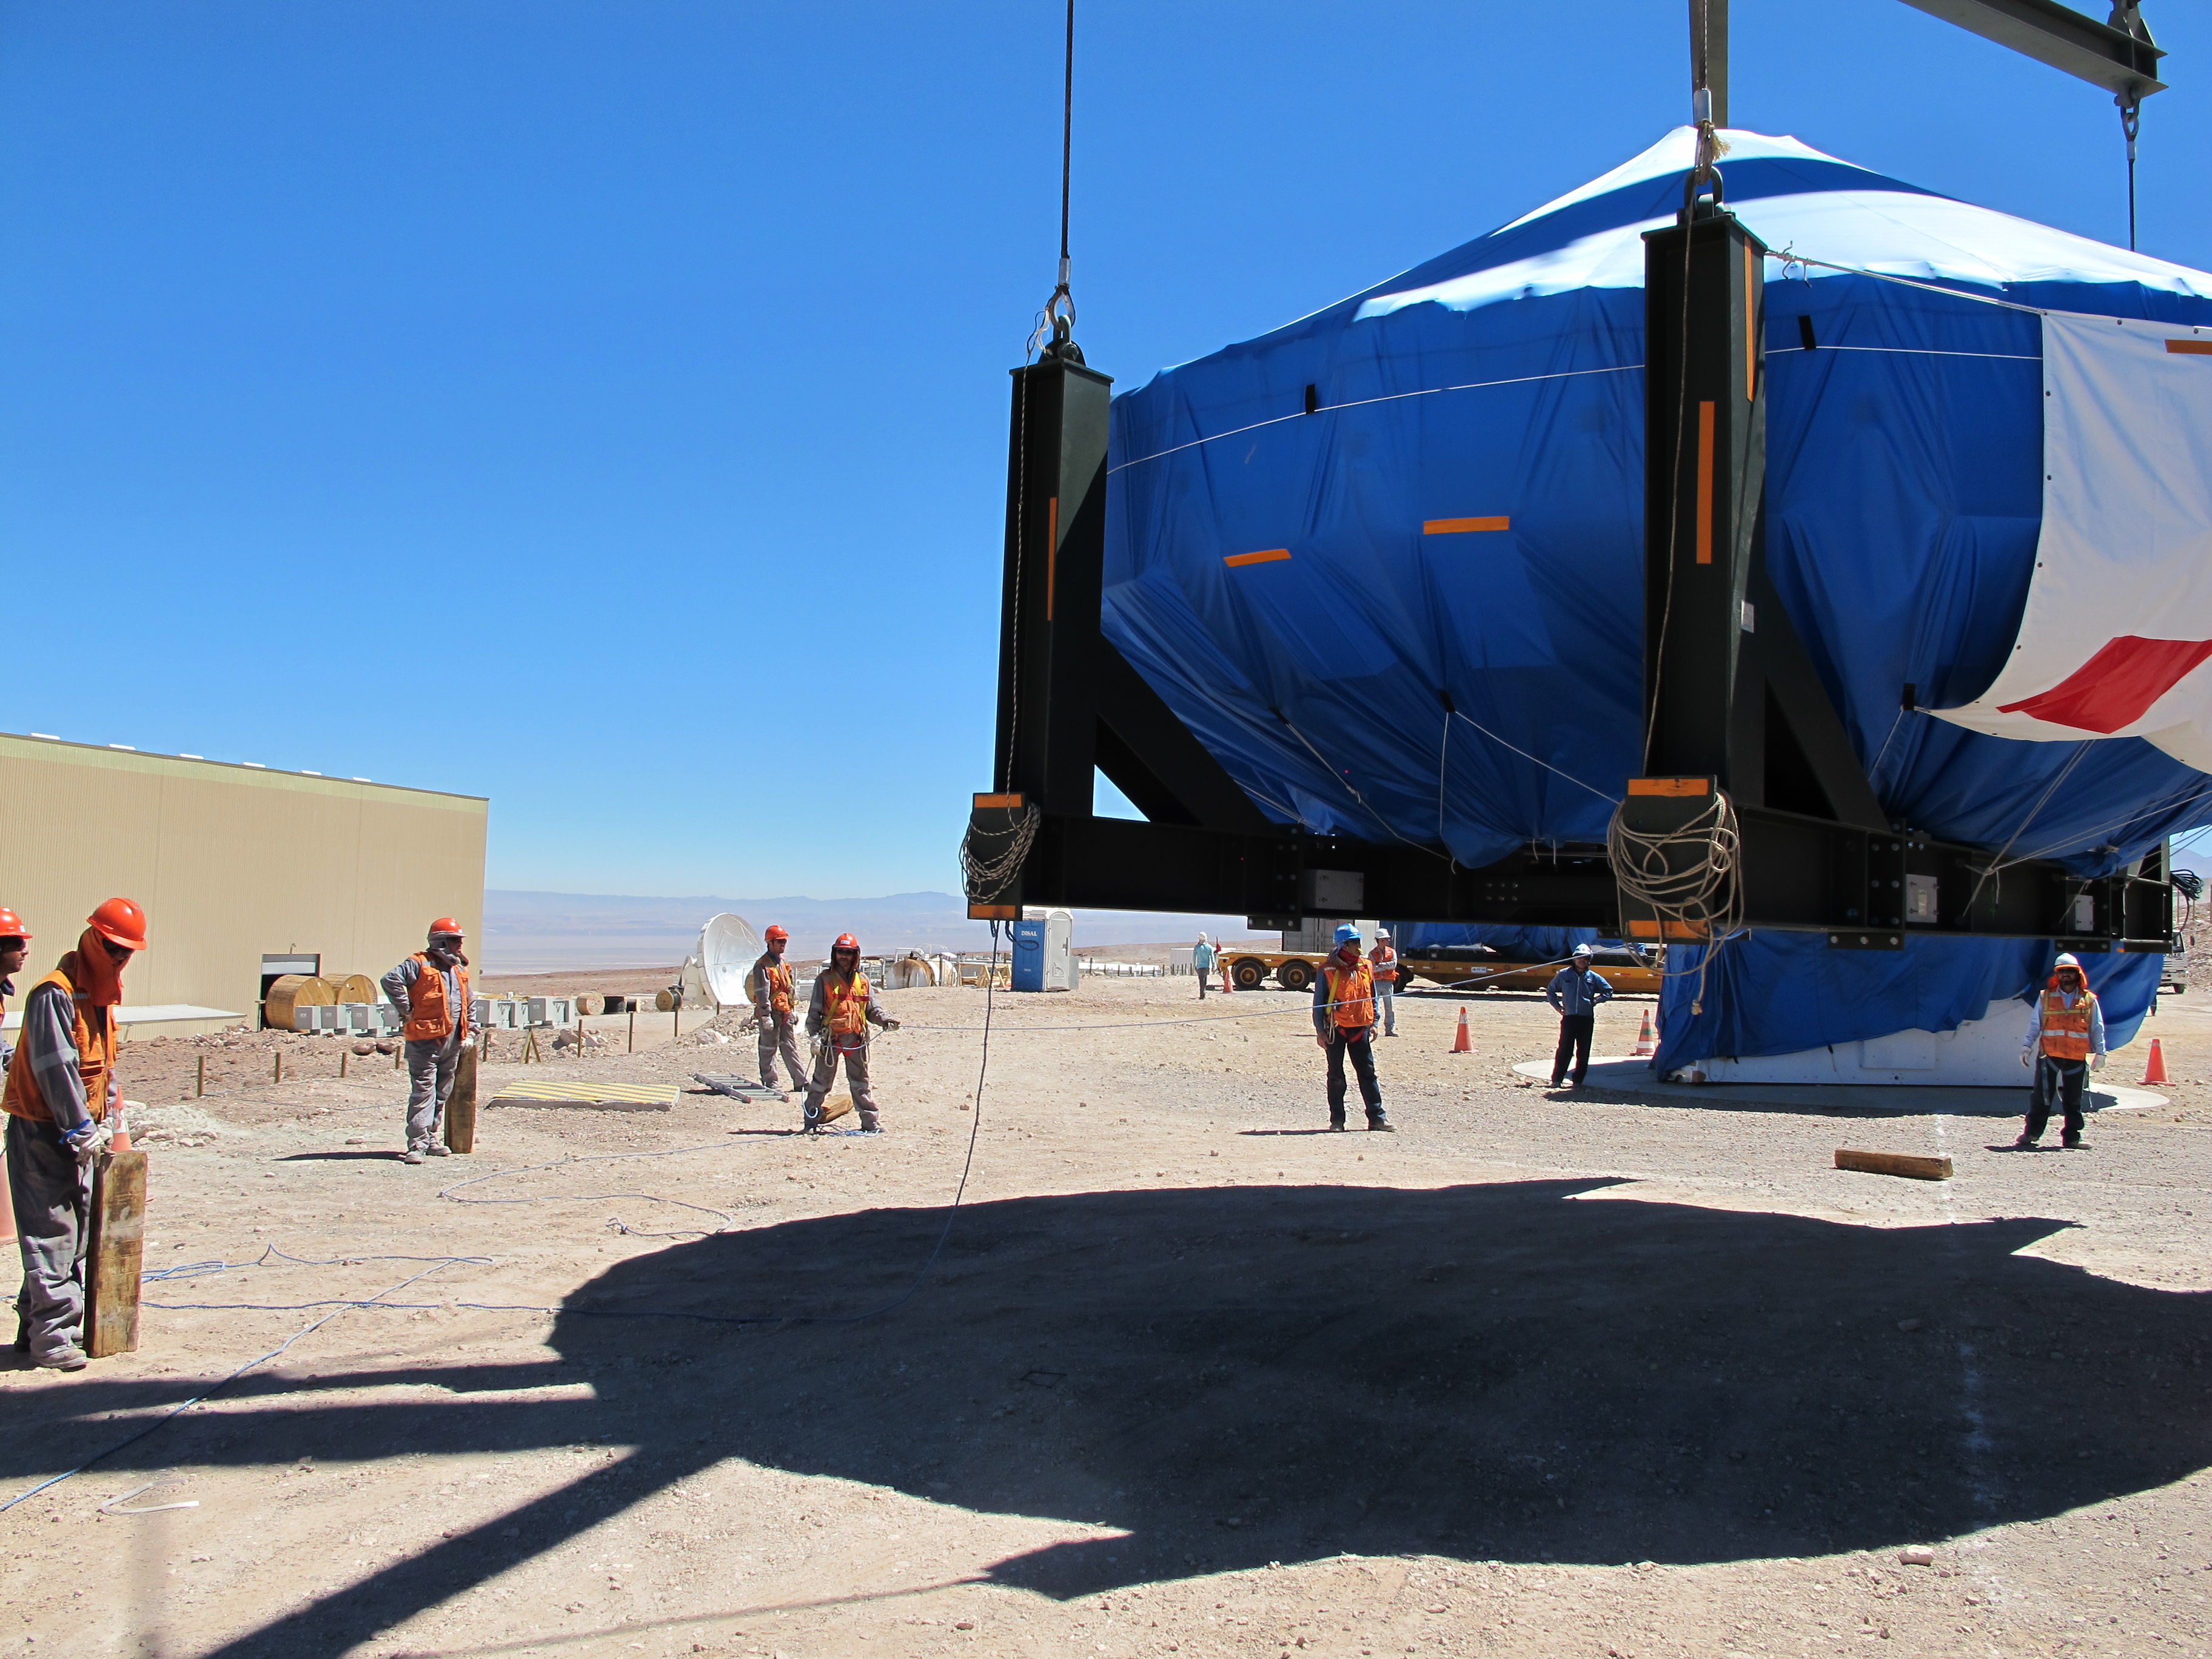

Antenna arrived in Mejillones

On October 28, 2009, the first Japanese 7-meter antenna arrived in Mejillones.

Credit: Ralph Bennett - ALMA (ESO / NAOJ / NRAO)